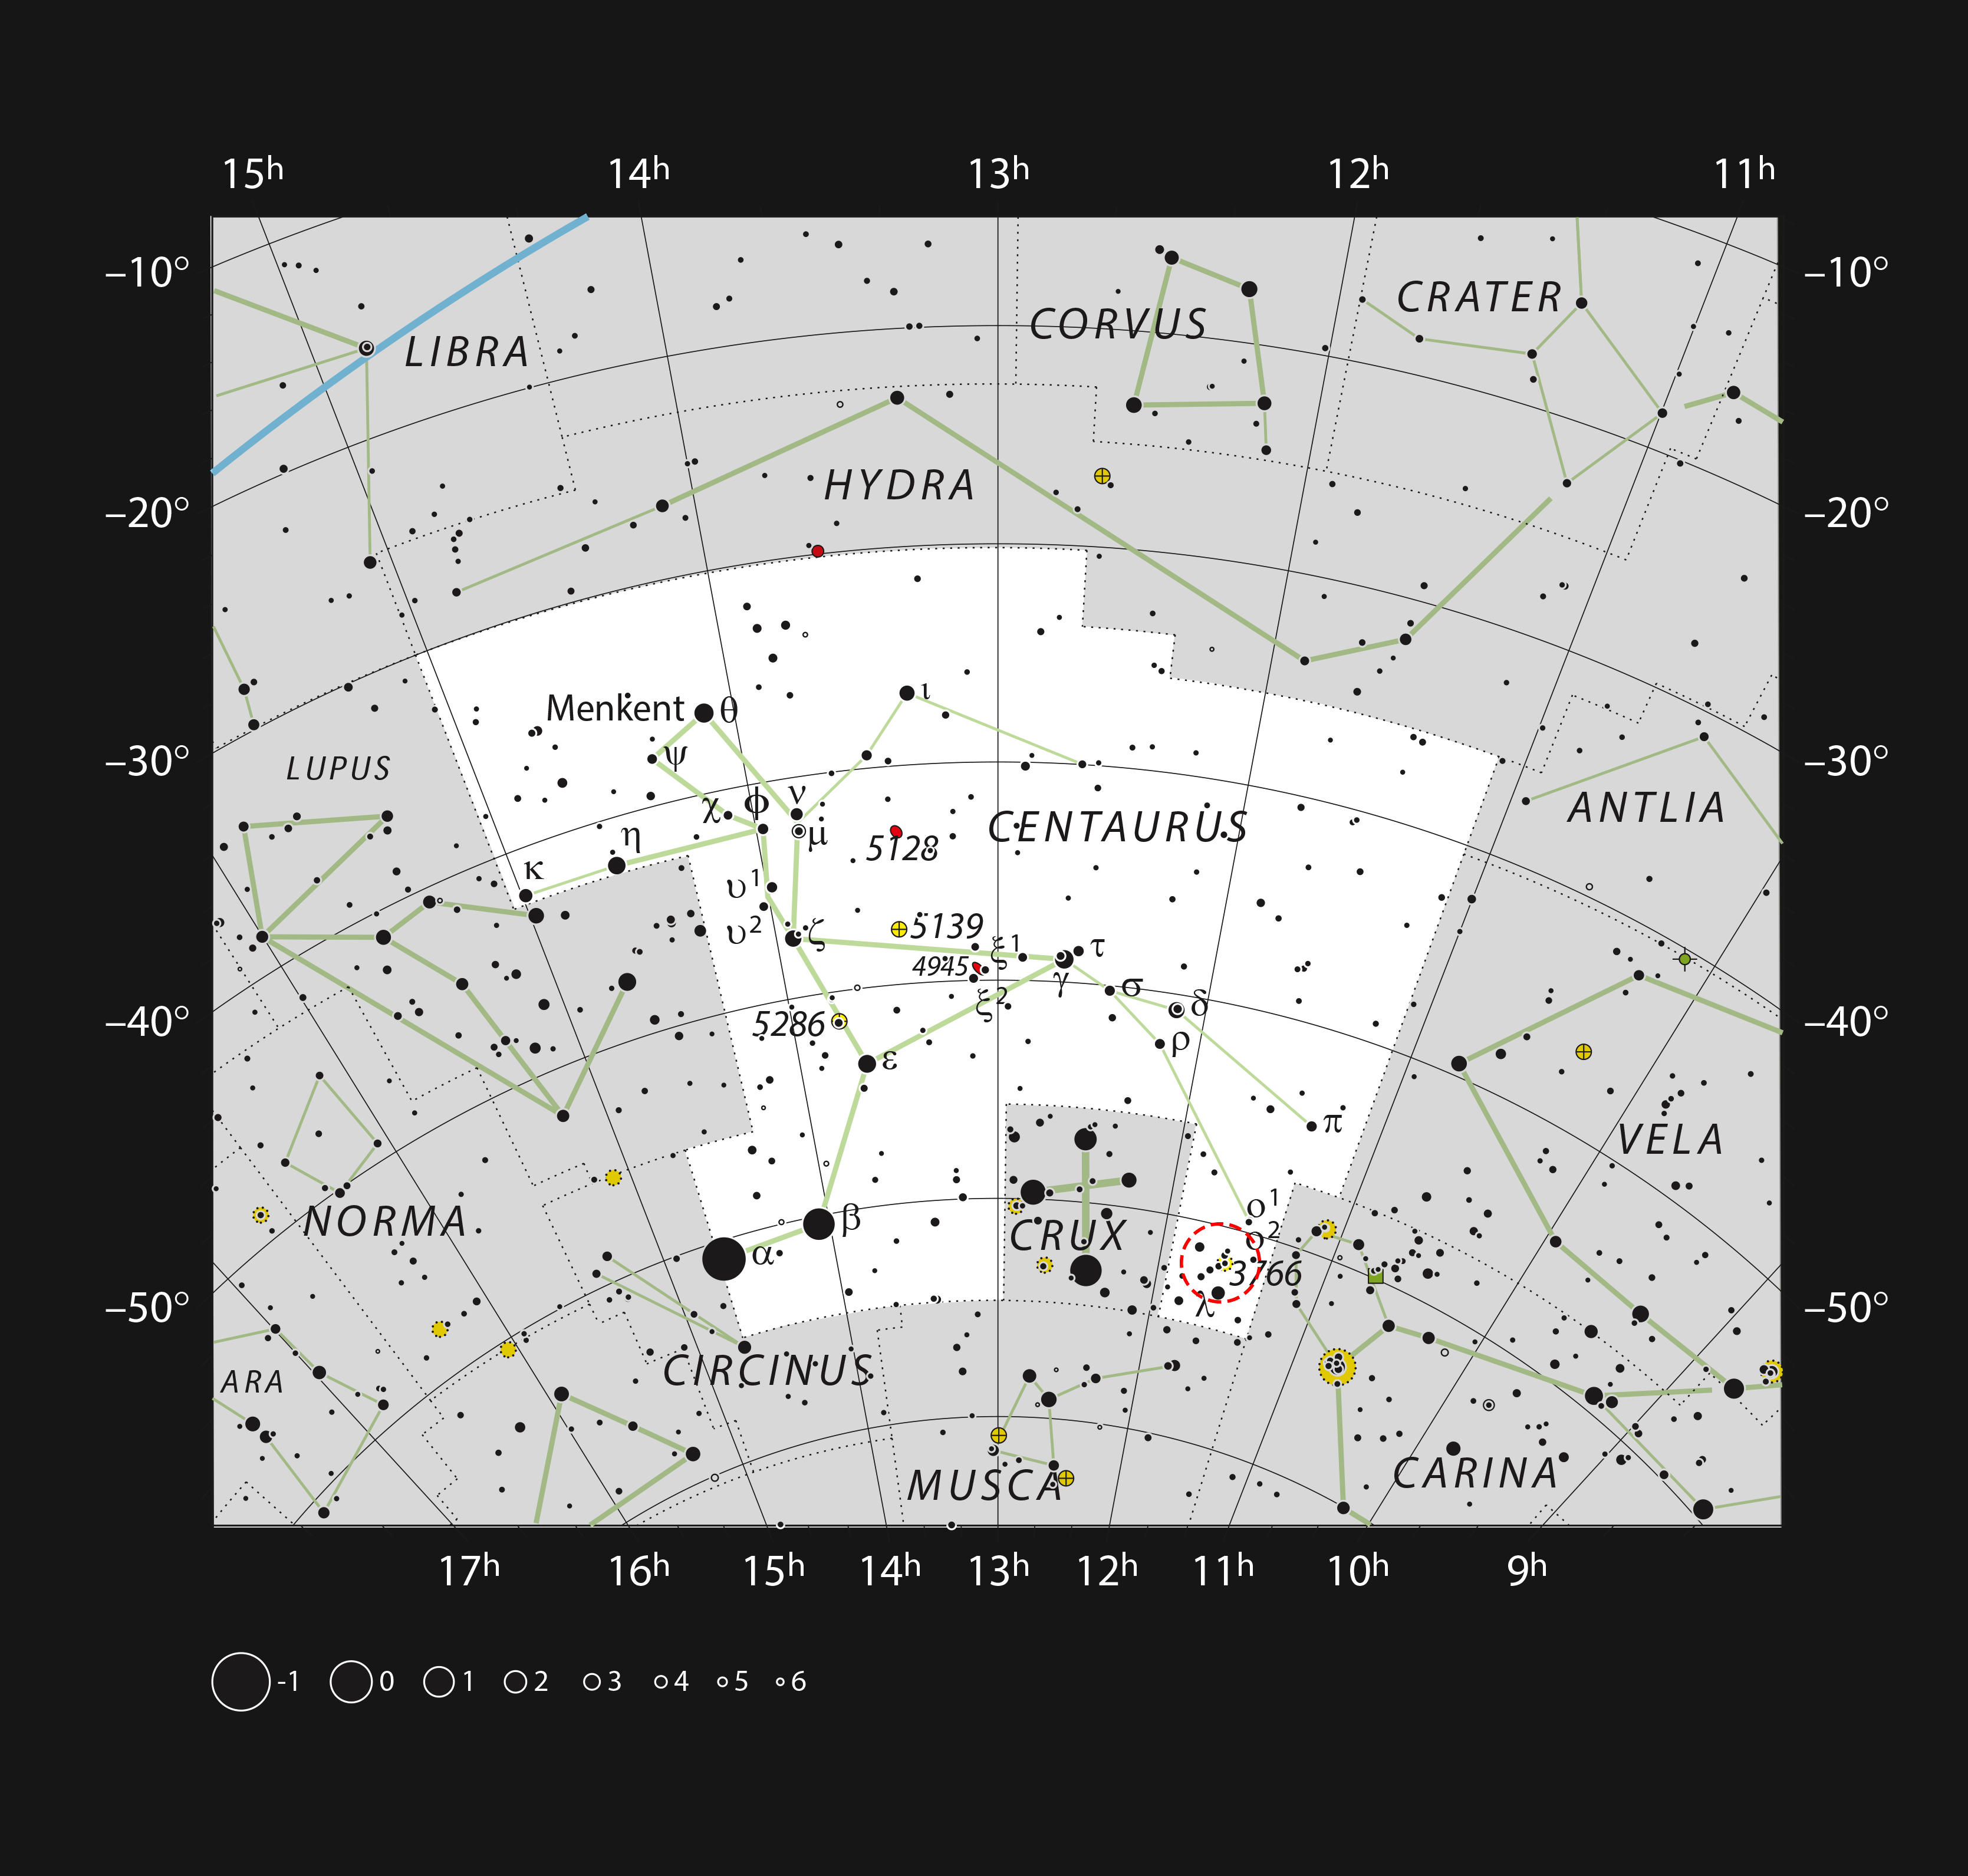

The star cluster NGC 3766 in the constellation of Centaurus

This chart shows the large southern constellation of Centaurus (The Centaur). The map shows most of the stars visible to the unaided eye under good conditions, and the bright star cluster NGC 3766 is highlighted with a red circle on the image. It is a bright object that can even be glimpsed with the naked eye from a dark site and is spectacular through a moderately sized amateur telescope.

Credit: ESO, IAU and Sky & Telescope